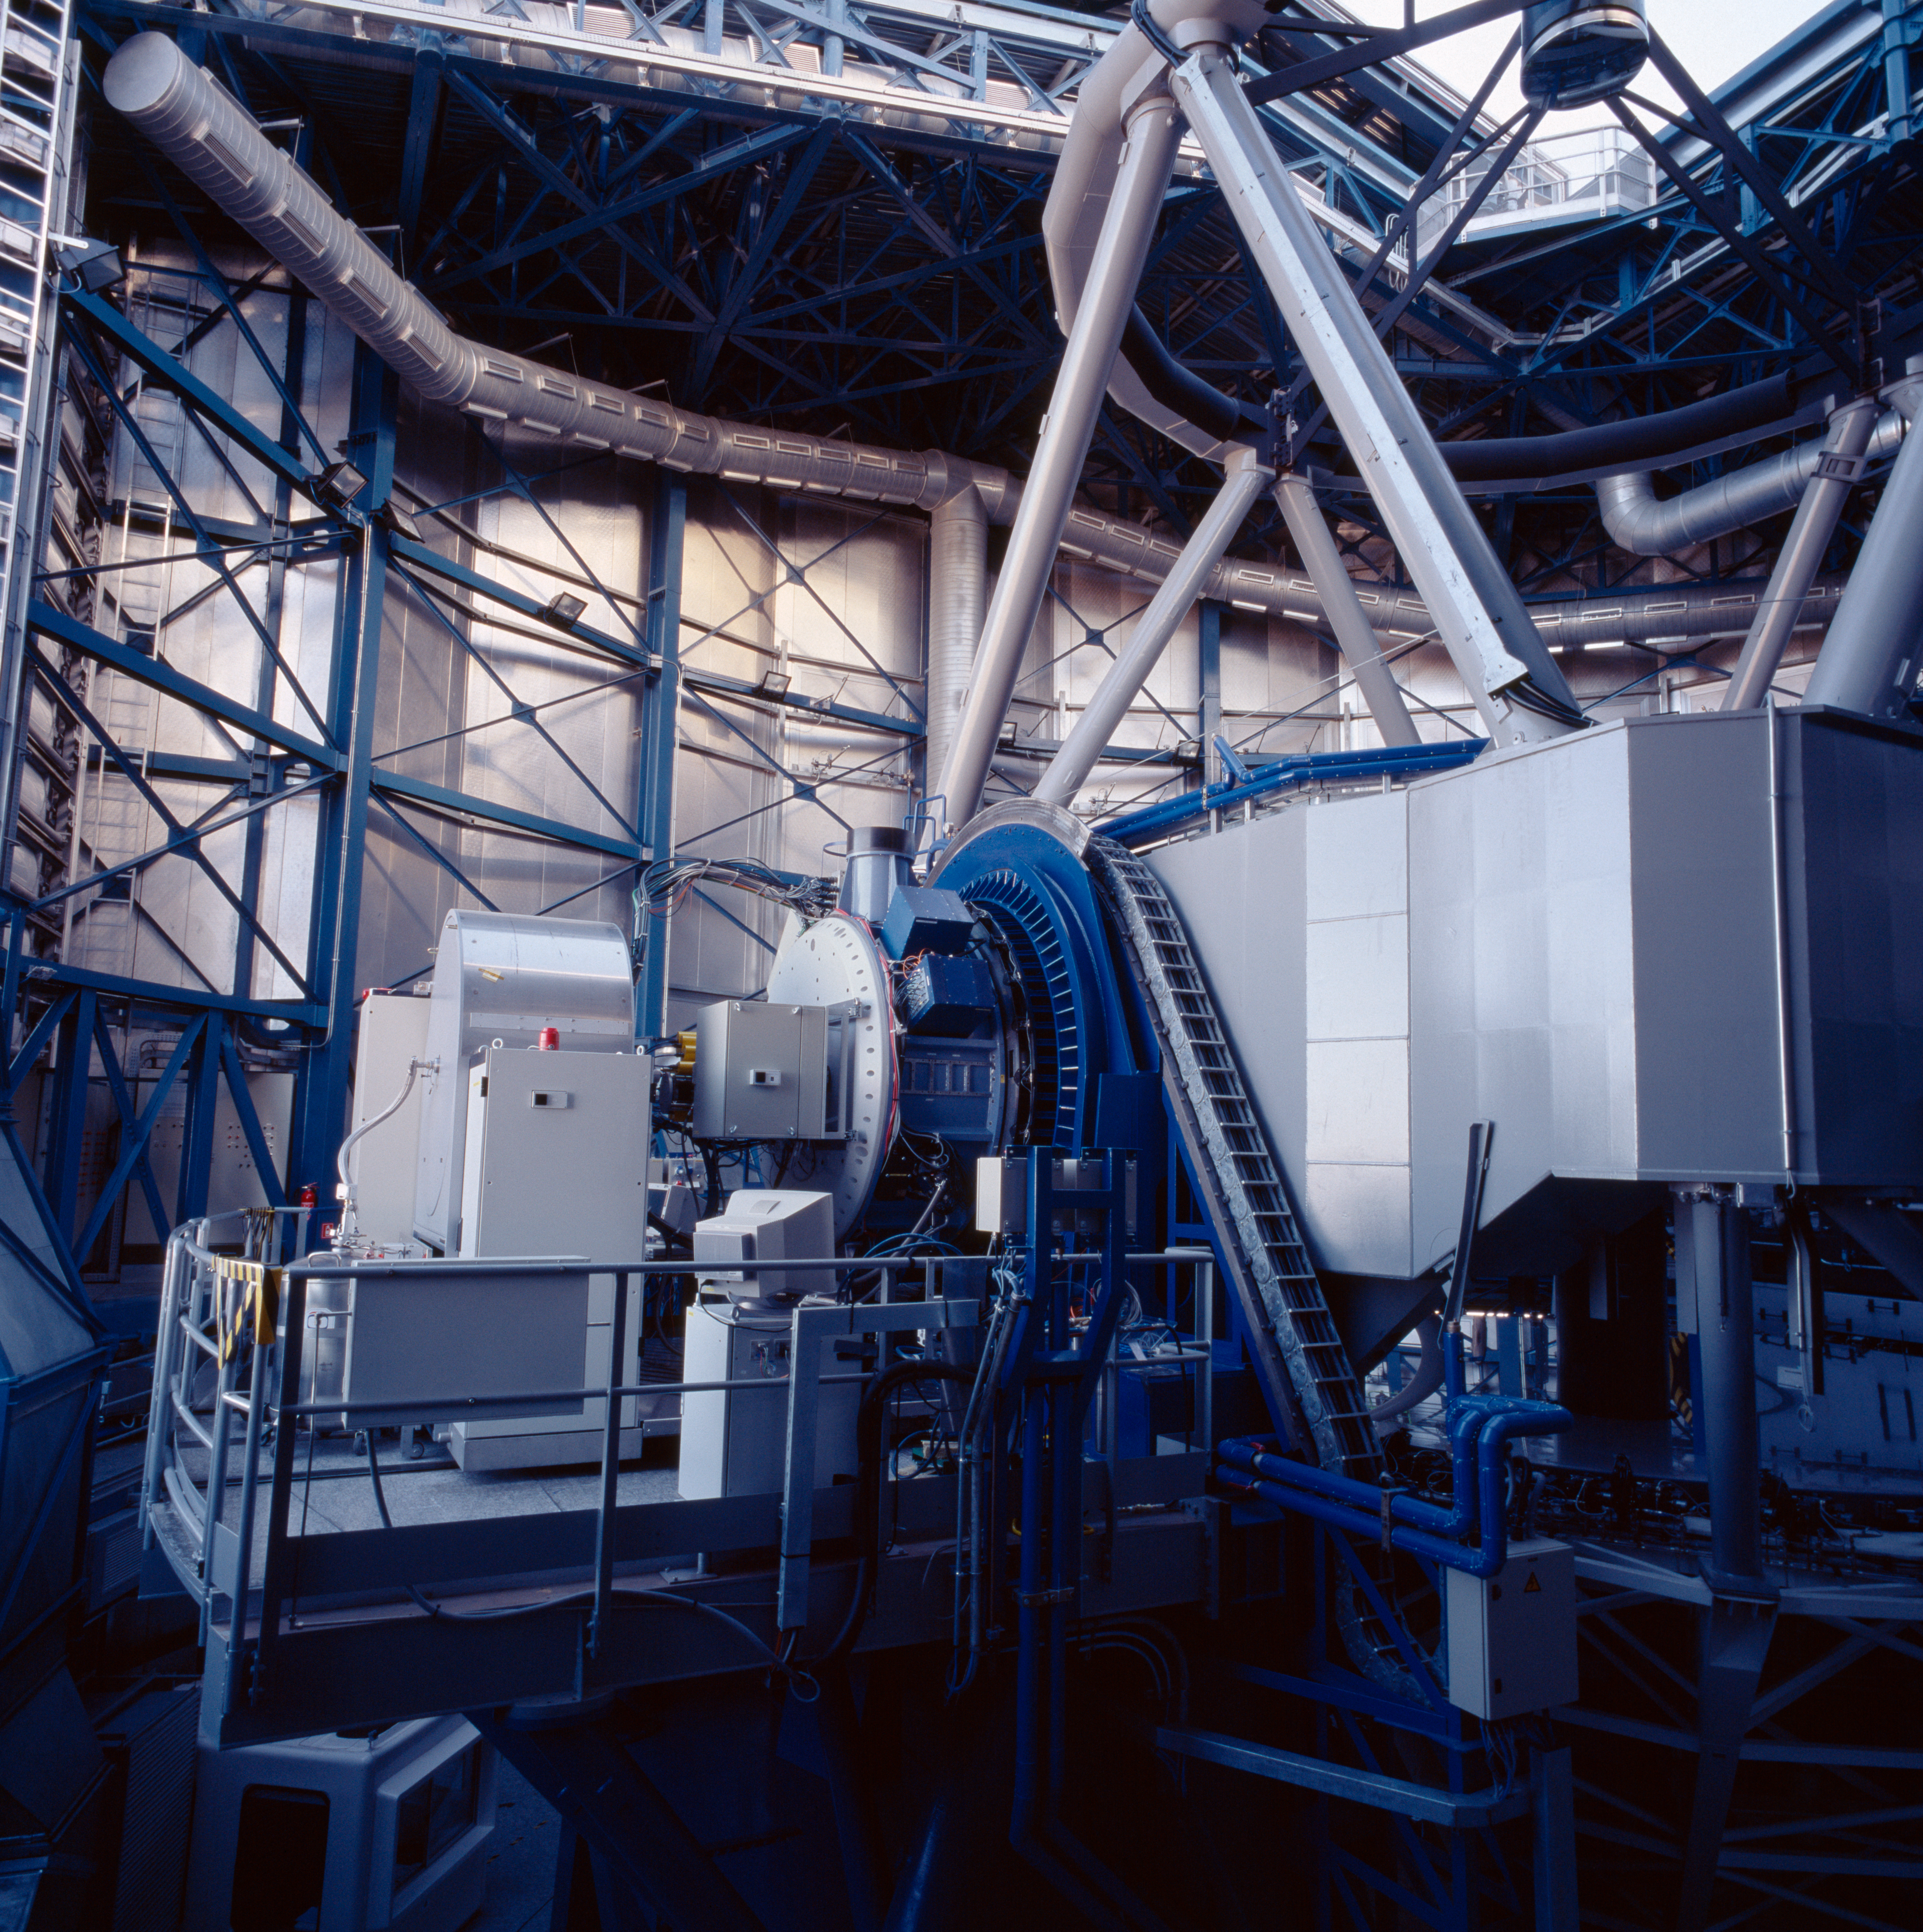

NaCo on UT4-YEPUN

Every day, before the observations start, each telescope undergoes a complete start up during which each of its function is checked, like a plane before take off. Here, Yepun, the fourth Unit Telescope, is getting ready for the night. The instrument visible on the Nasmyth focus is NaCo.

Credit: ESO